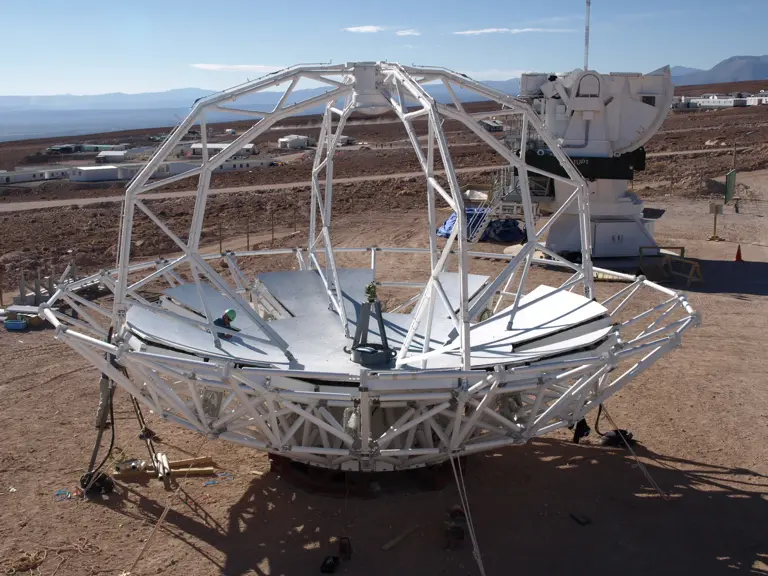

Japanese Antenna Construction

Mounting of the Japanese antenna in the NAOJ construction area.

.

Credit: ALMA (ESO/NAOJ/NRAO)